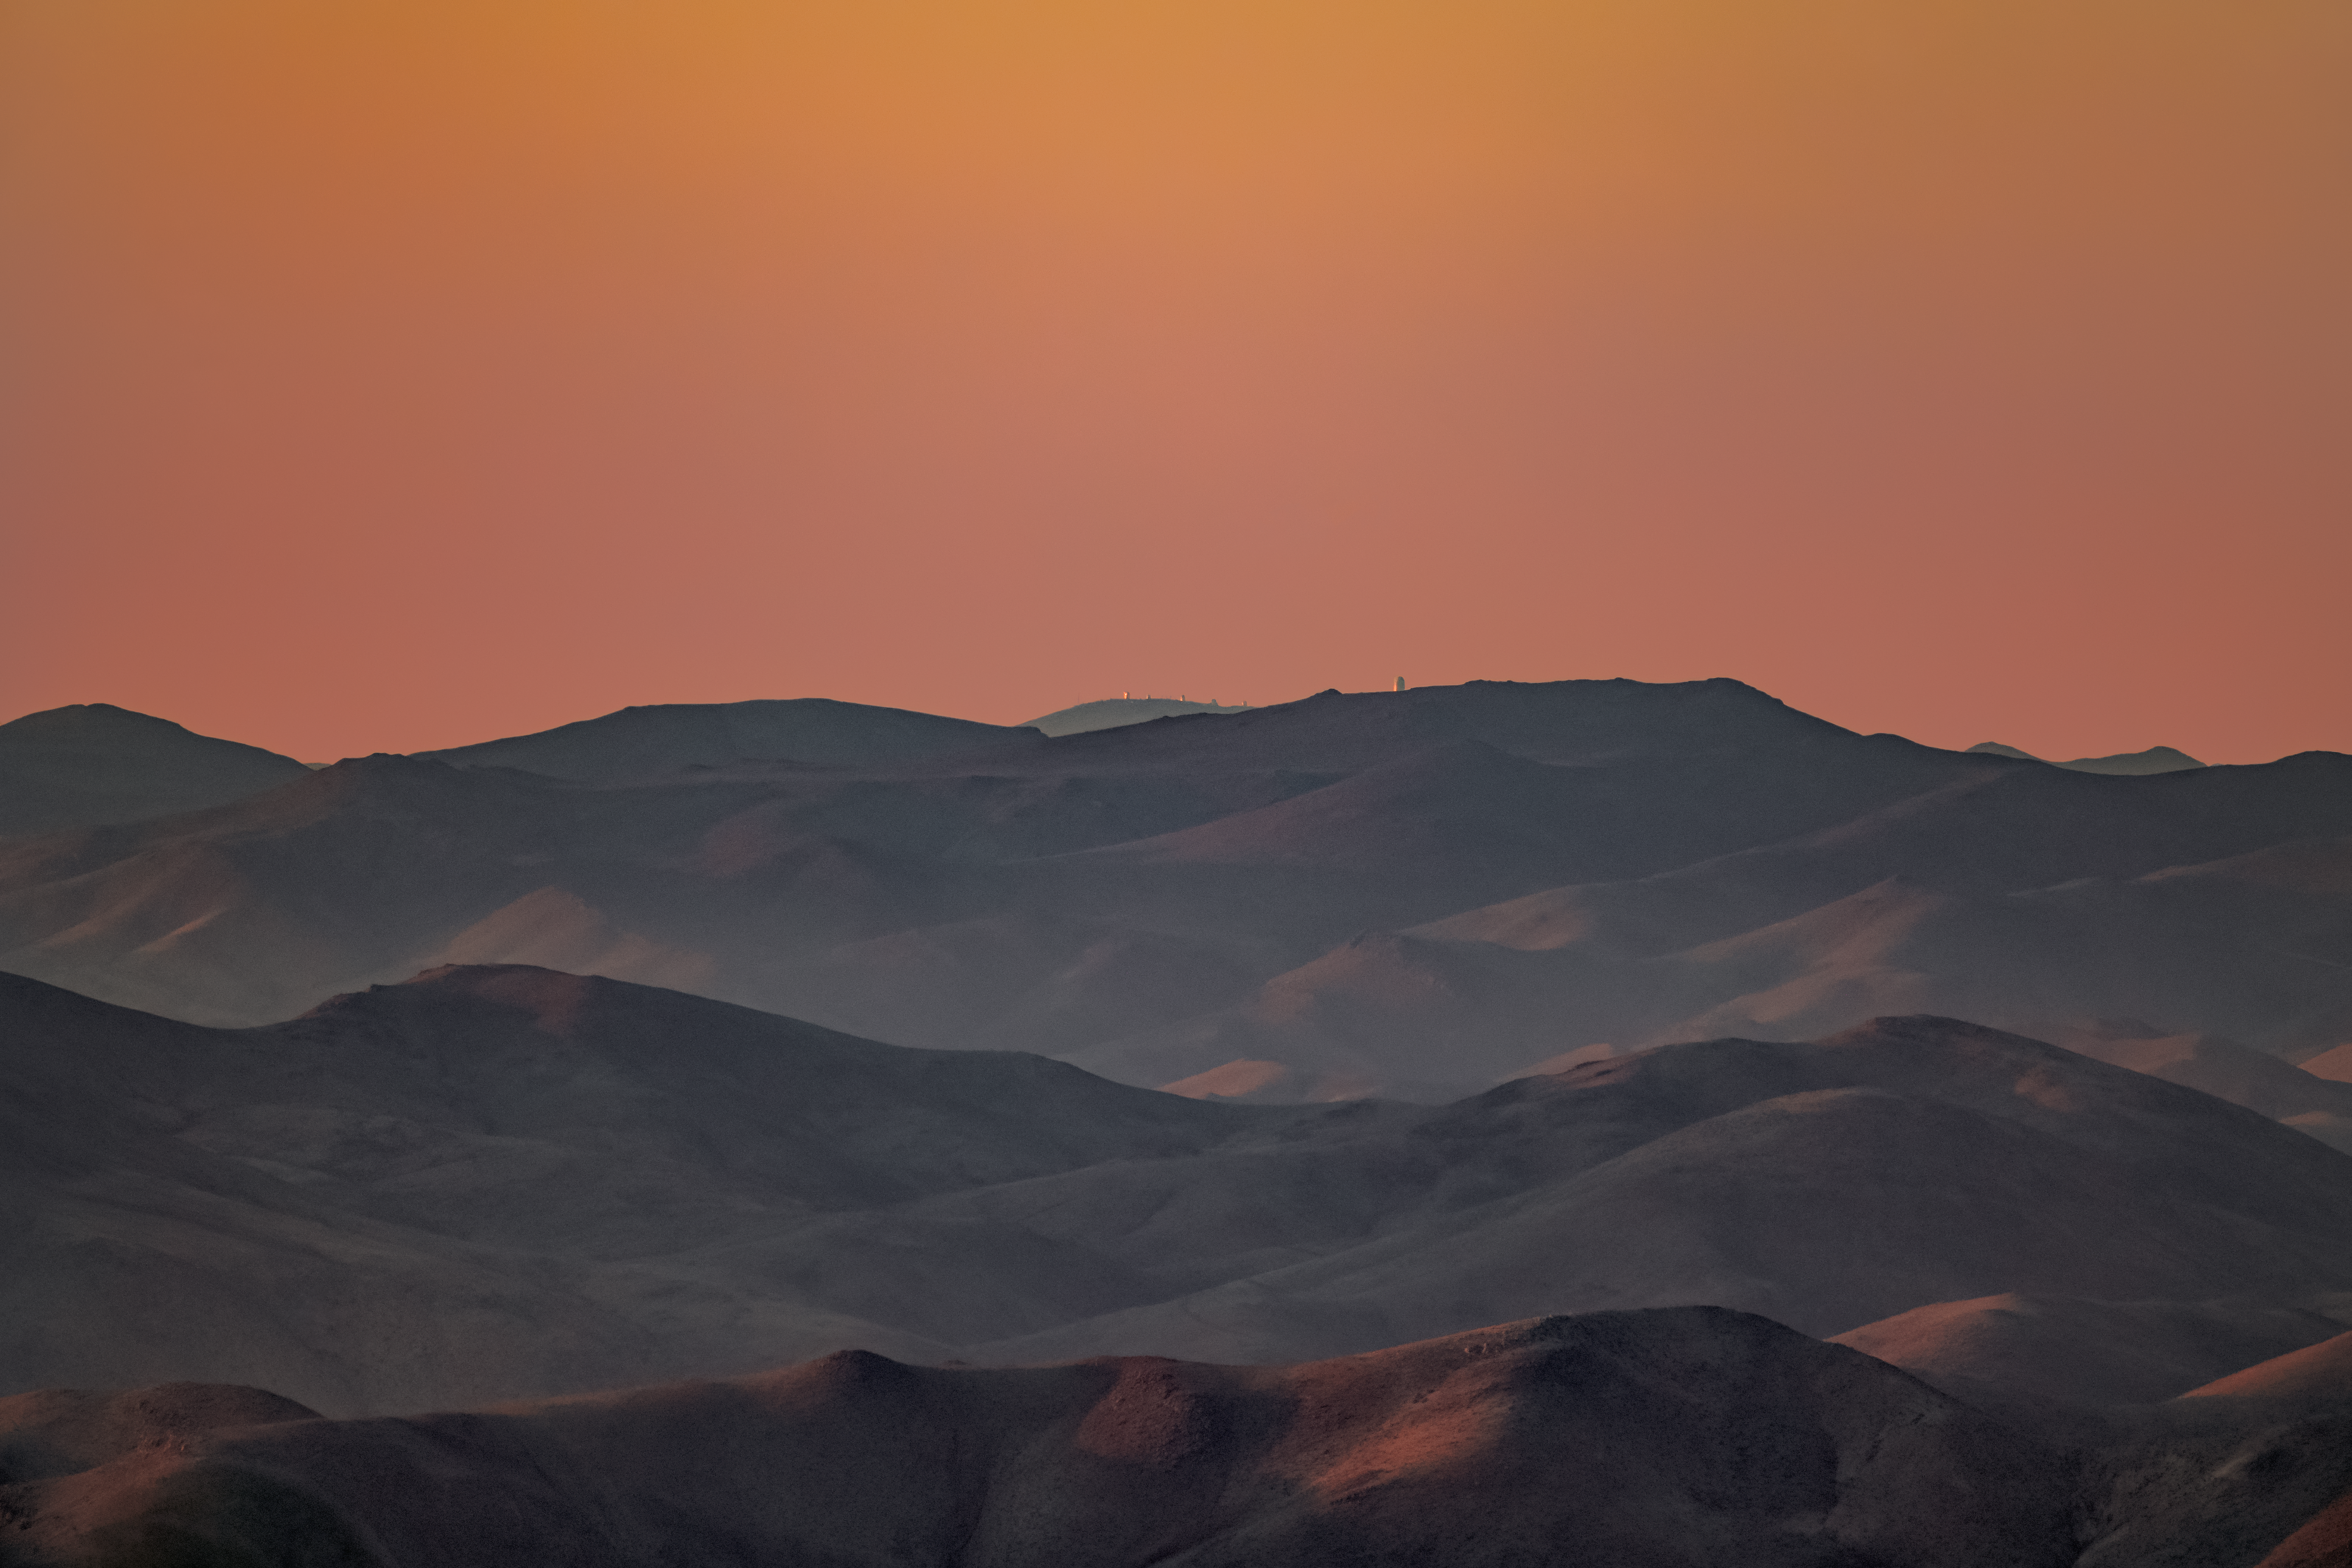

Setting Sun Illuminates Observatories

The setting Sun illuminates ESO's La Silla Observatory seen from CTIO at Cerro Pachón.

Credit: CTIO/NOIRLab/NSF/AURA/P. Horálek